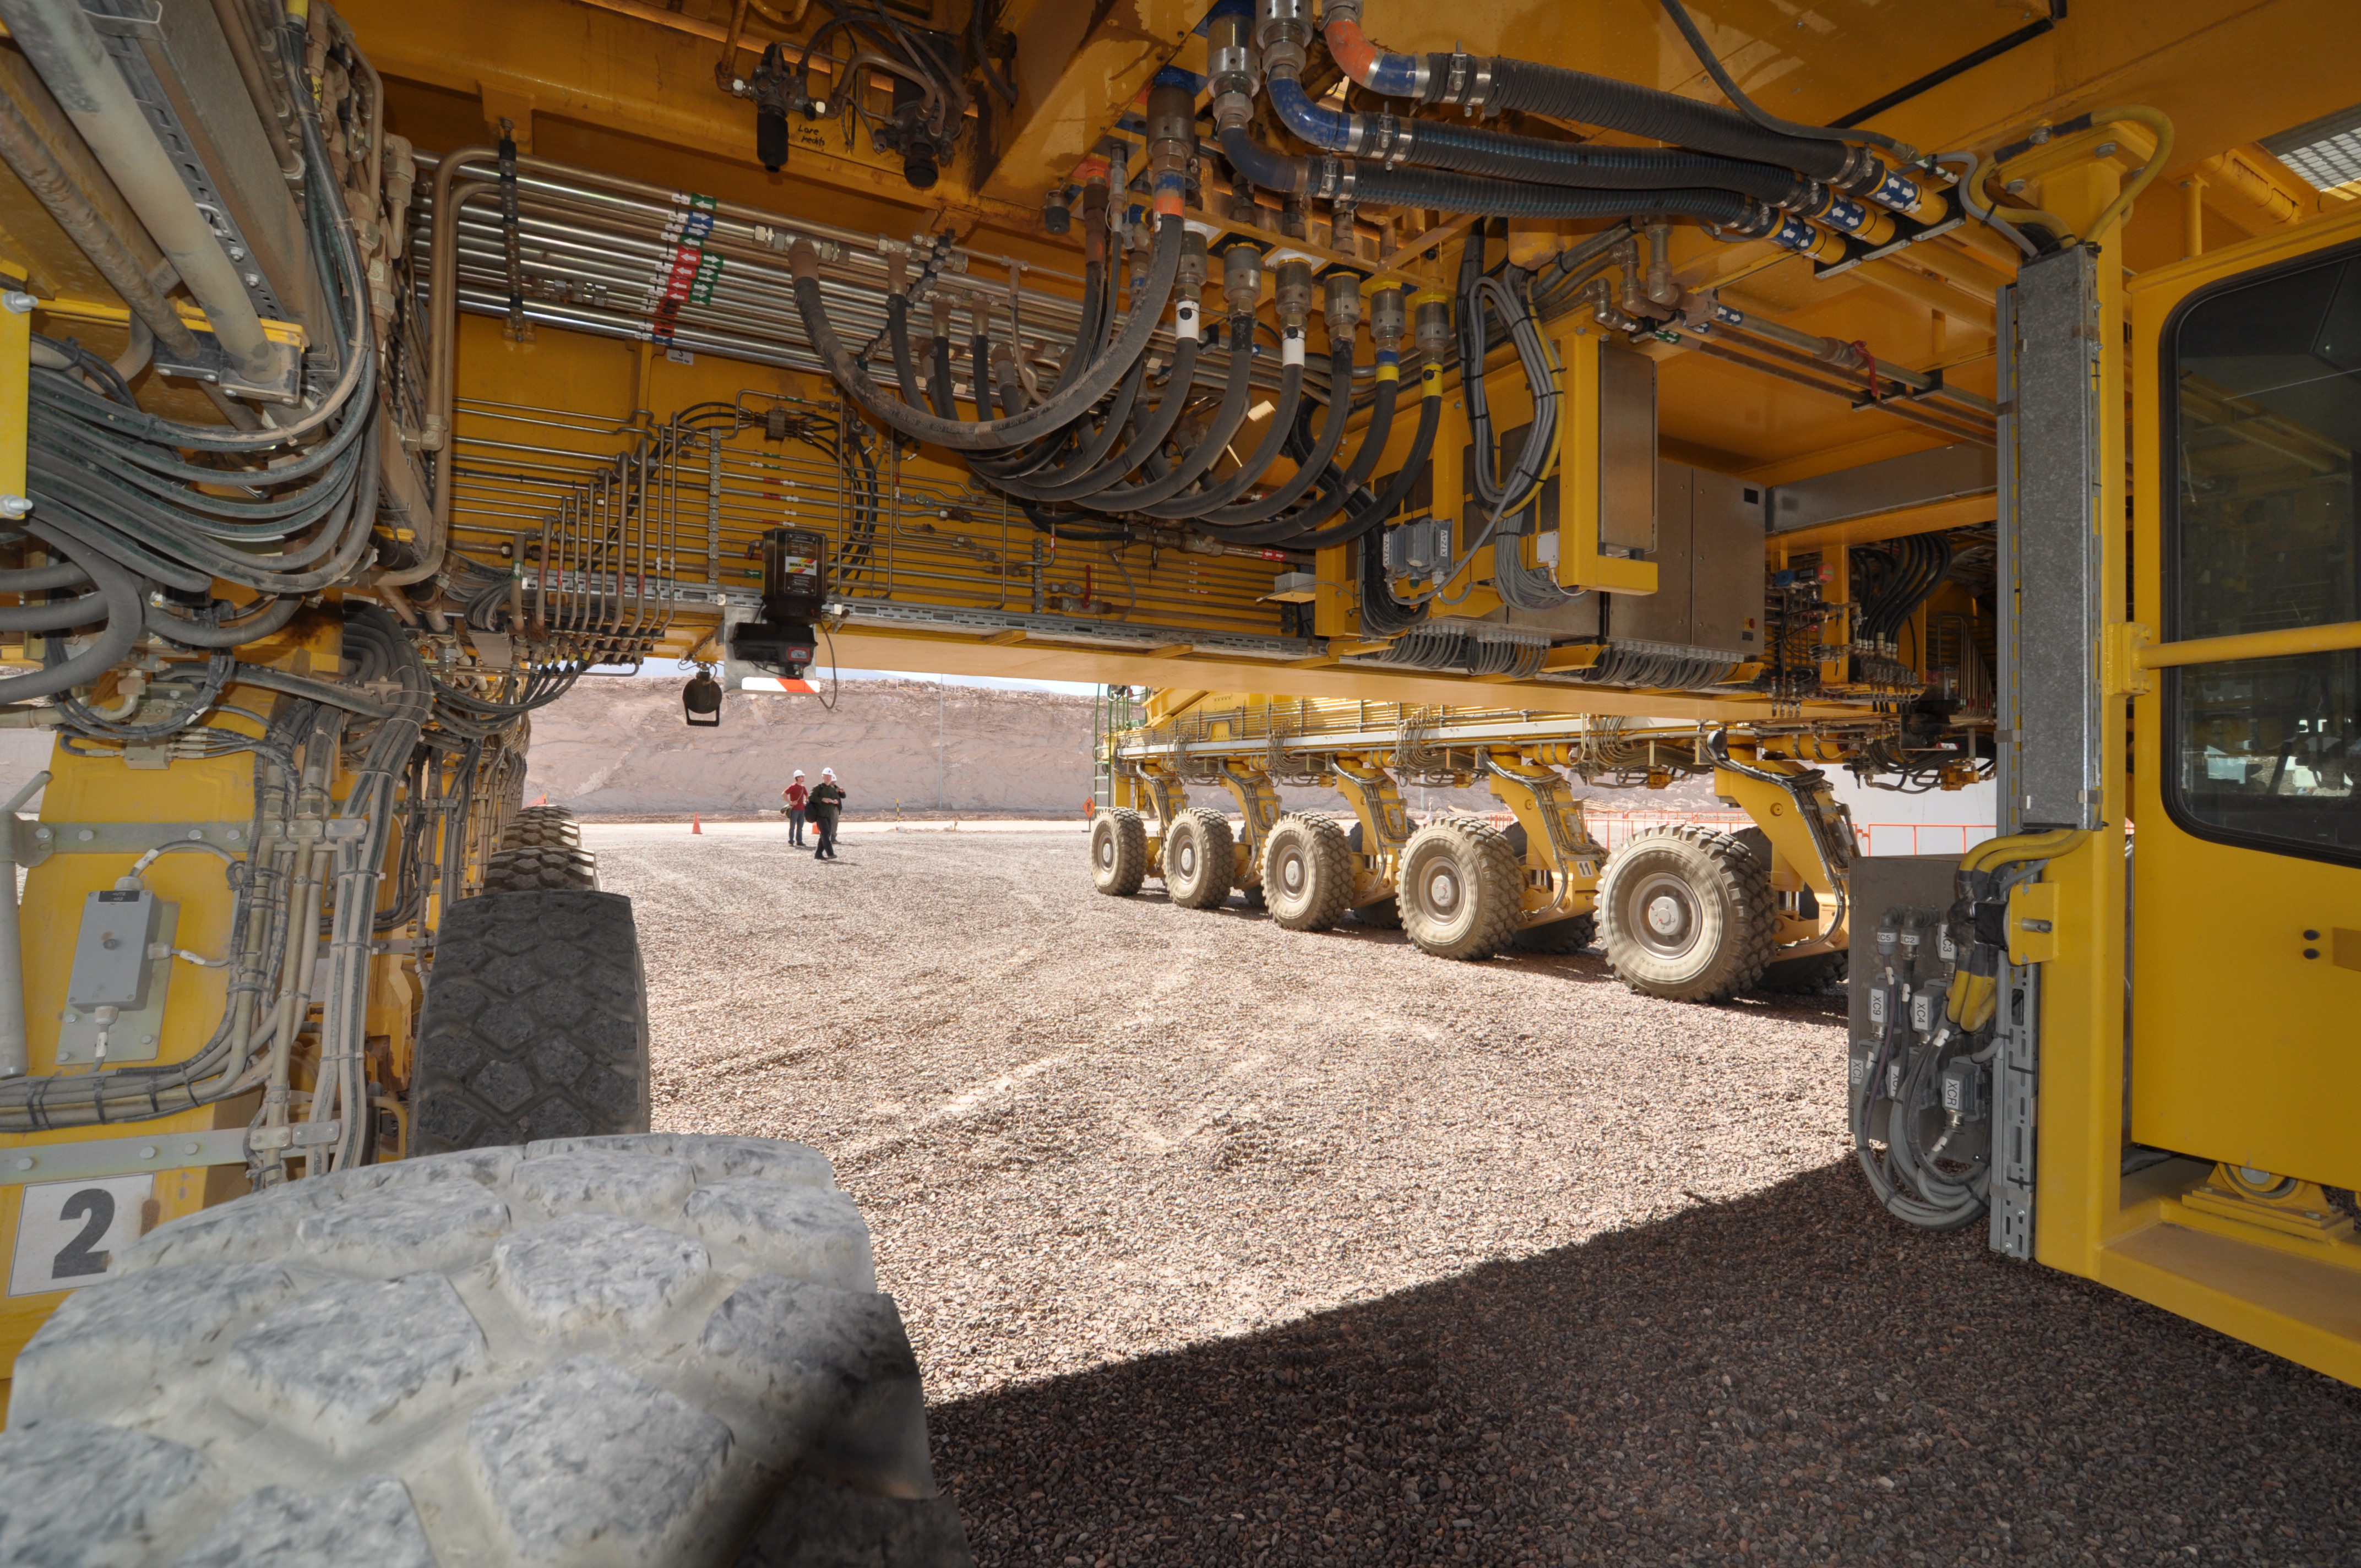

An ALMA transporter

An ALMA transporter from below with its 28 wheels to support 130 tons (plus the antenna!).

Credit: ALMA (ESO/NAOJ/NRAO)